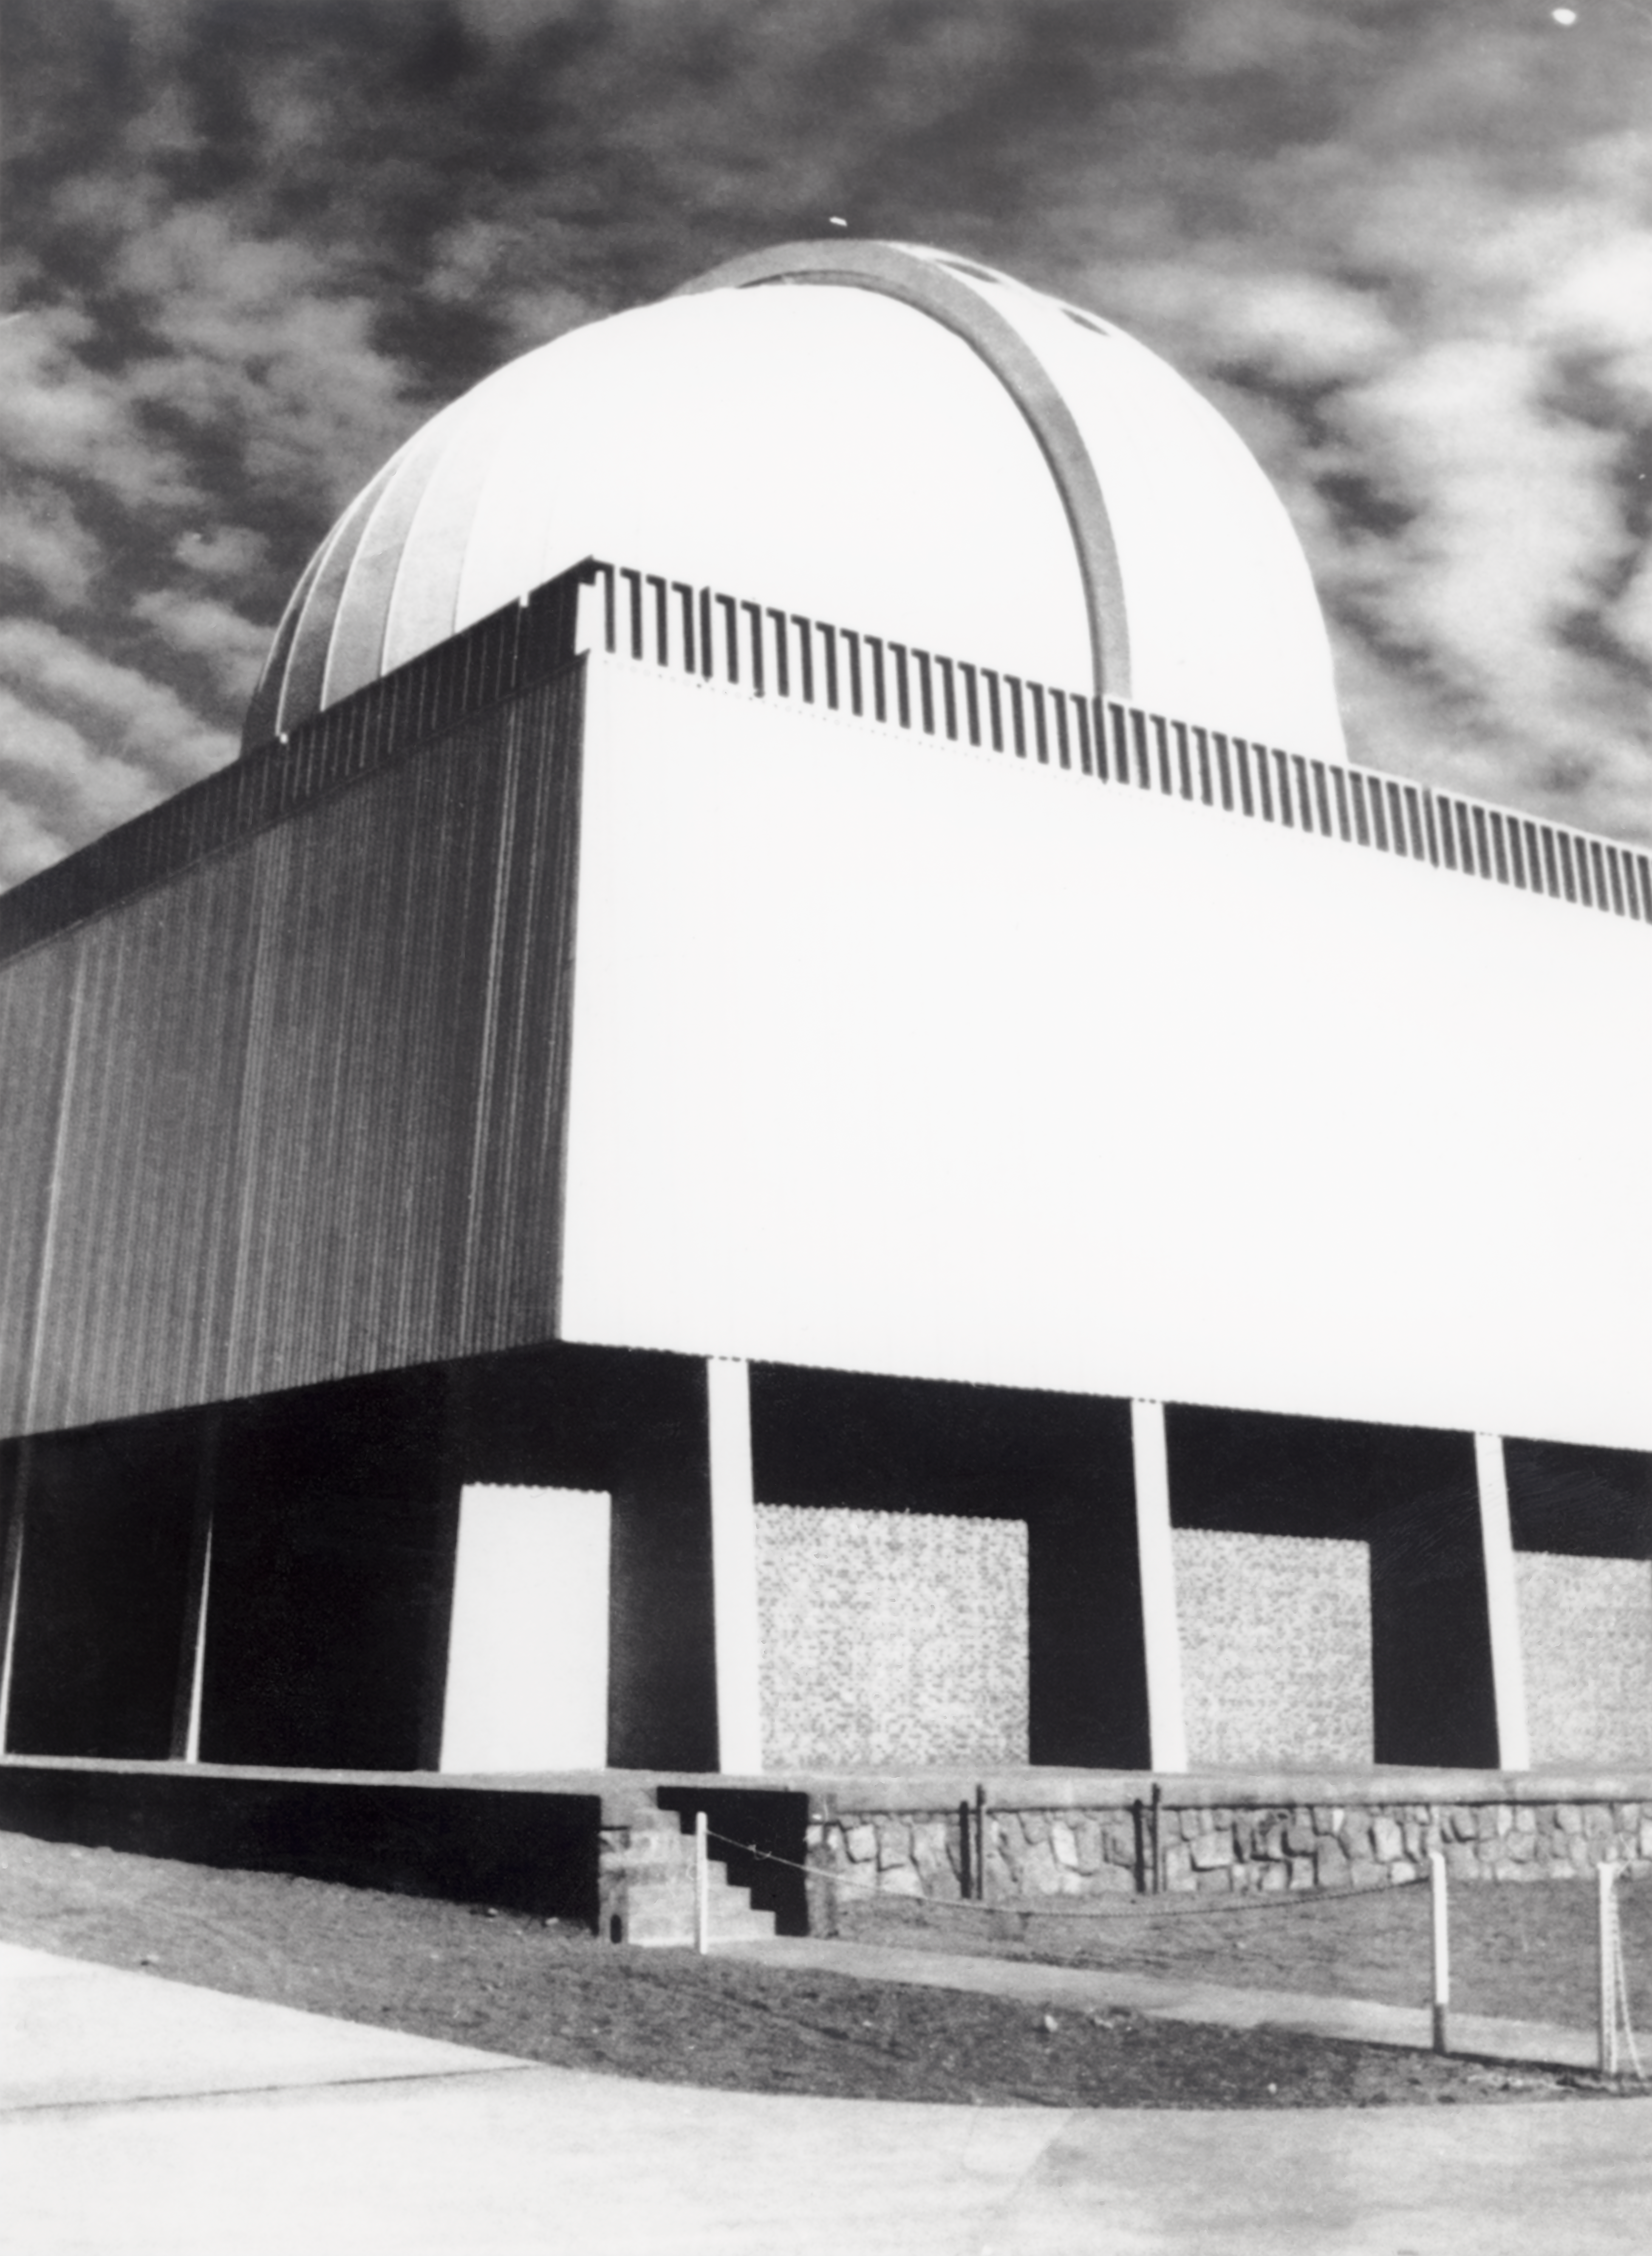

CTIO History - SMARTS 1.5-meter Telescope

A historical photo of the SMARTS 1.5-meter Telescope at NSF Cerro Tololo Inter-American Observatory in Chile.

This image is part of NSF NOIRLab’s historical archives.

Credit: CTIO/NOIRLab/NSF/AURA/R. González